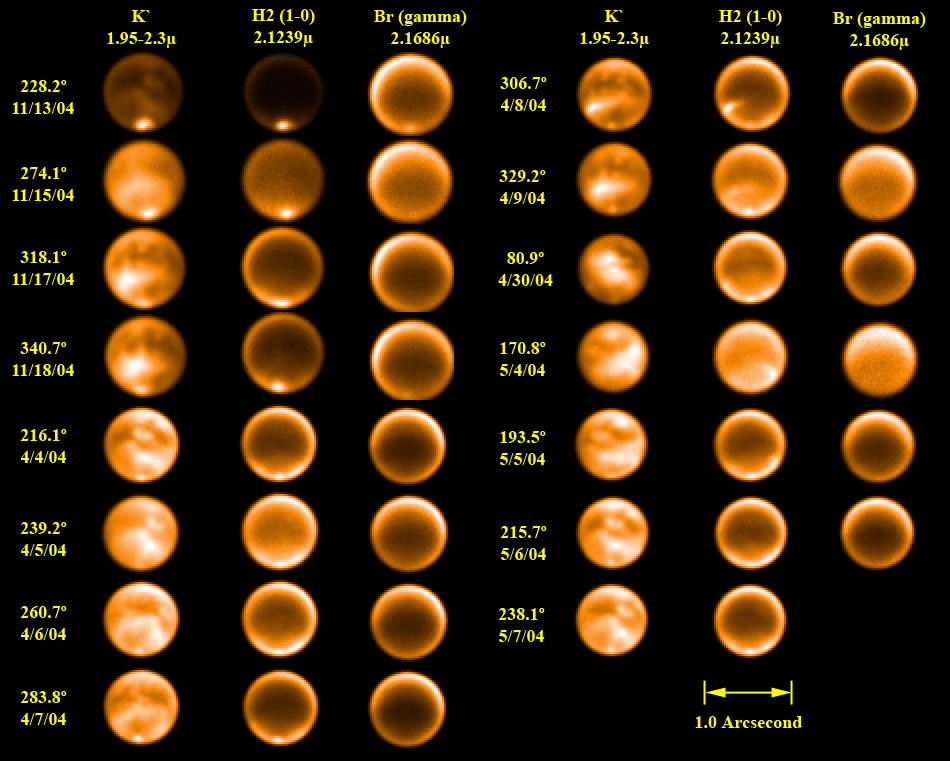

Cracks or Cryovolcanoes? Surface Geology Creates Clouds on Titan as Observed by Gemini and Keck

Gemini near-infrared adaptive optics images of Titan showing mid-latitude clouds at three infrared wavelength ranges: K', H2(1-0) and Br (gamma) (1.95-2.3, 2.1239 and 2.1686 respectively). The K'-band images show the surface, H2 reveals tropospheric cloud features (down from about 5-10km) and Br probes the lower stratosphere and upper troposphere. The resolution on these images is about 0.06". Note that the best examples of mid-latitude clouds occur on April 8th and May 4th.

Credit: Gemini Observatory